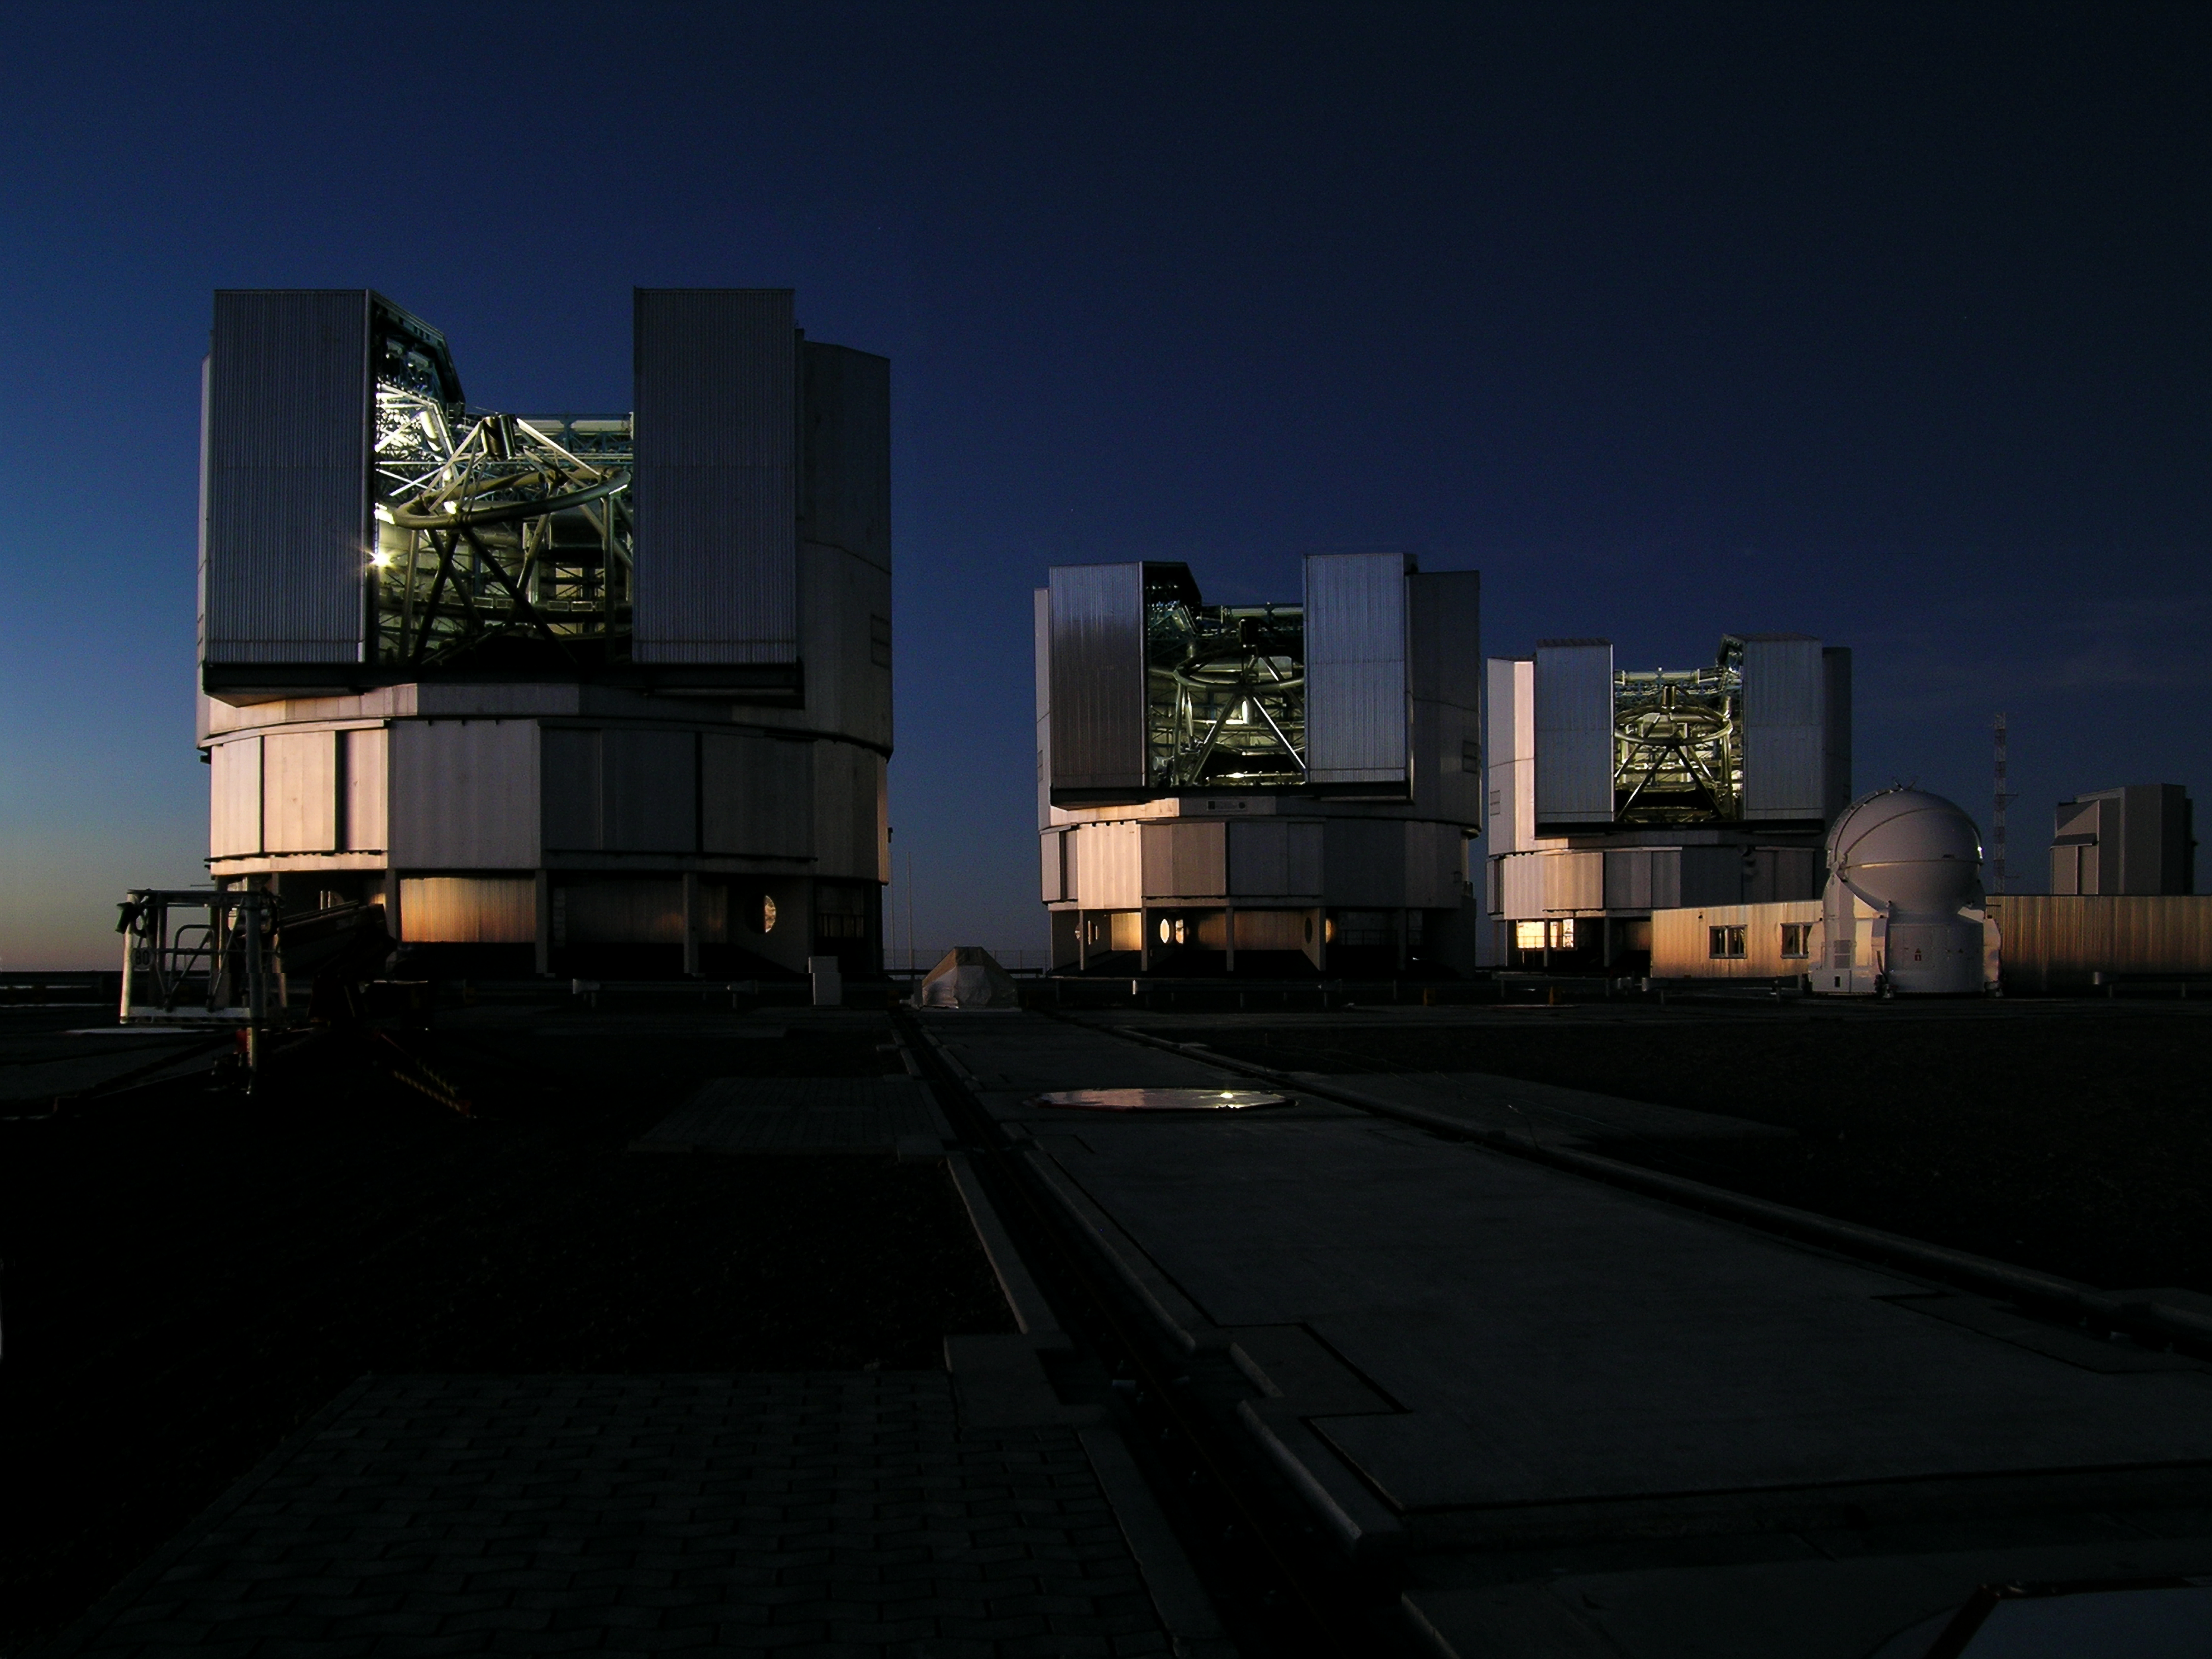

Ready for the night

Three of the four Unit Telescopes of ESO’s Very Large Telescope (VLT) are shown here getting ready for another exceptional night of observations on top of Cerro Paranal, in Chile. Prior to every night, the engineers in charge go through a routine of manoeuvres to prepare the flagship facility of European astronomy. The VLT is the world’s most advanced optical instrument, consisting of four Unit Telescopes with main mirrors of 8.2-metre diameter and four movable 1.8-metre diameter Auxiliary Telescopes. One of the Auxiliary Telescopes is shown on the right of the image.

Credit: ESO/G.Hüdepohl (atacamaphoto.com)